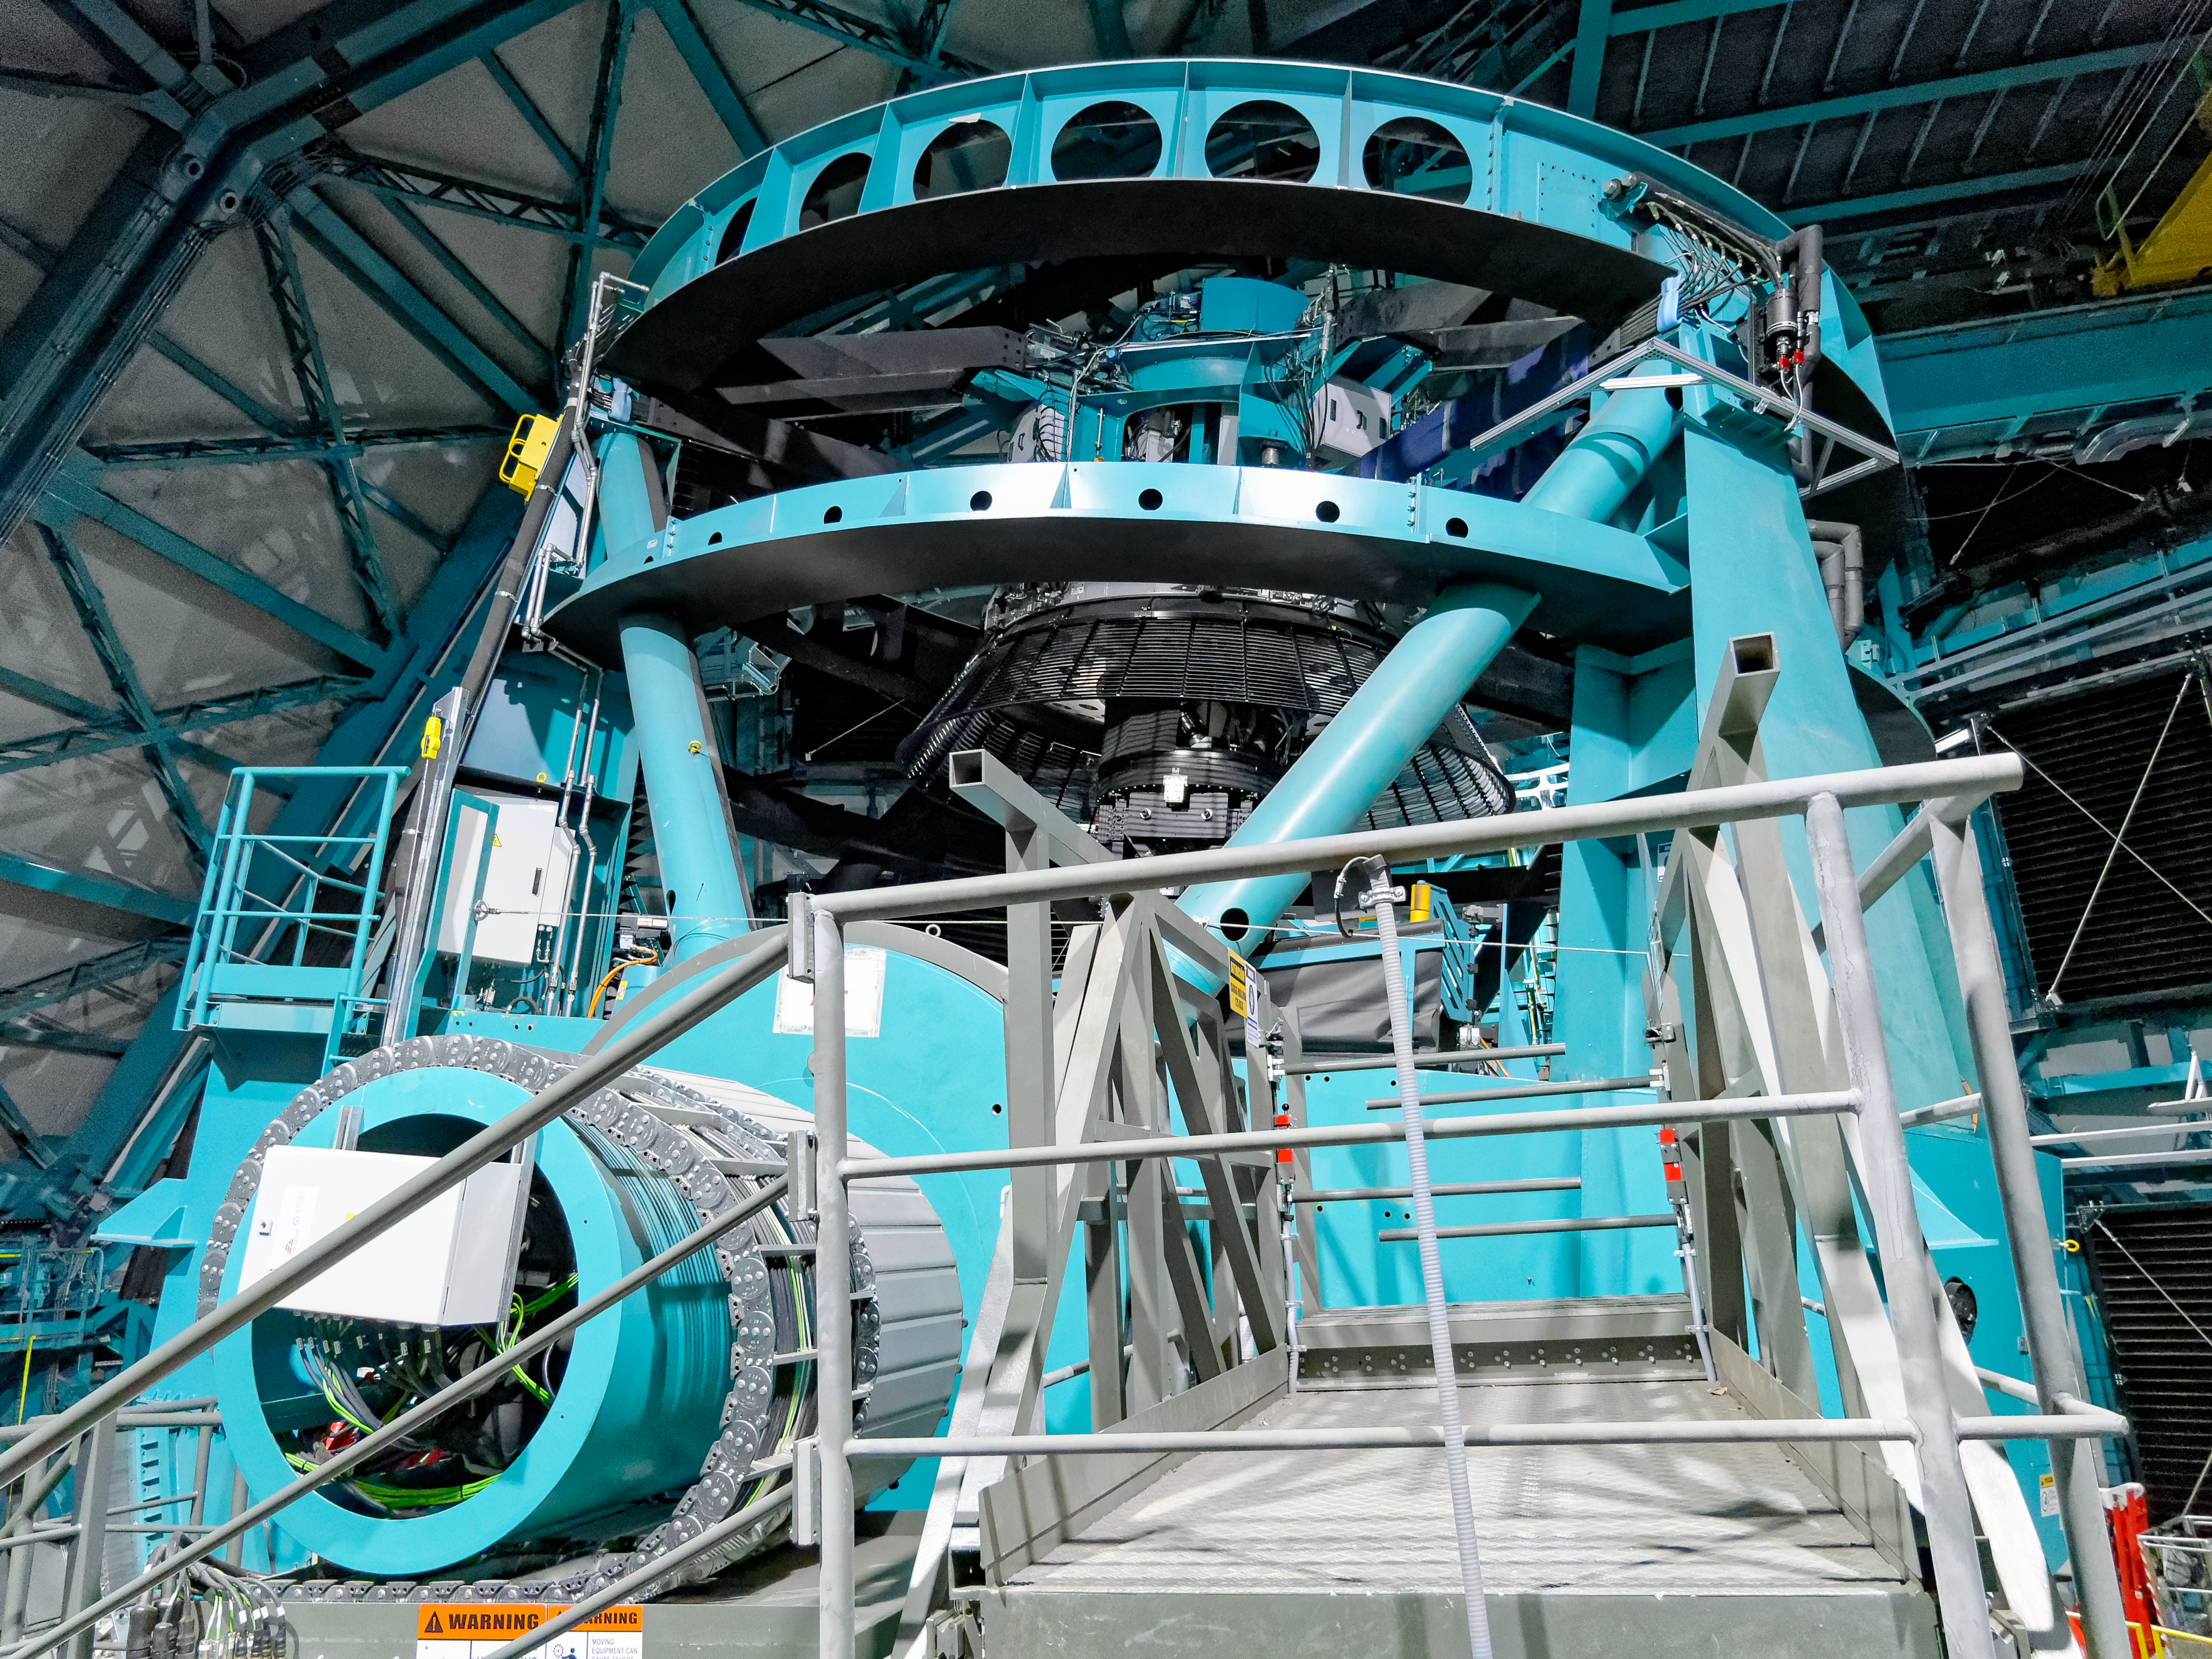

AMCR visits Rubin

The AURA Management Council for the Rubin Observatory (AMCR) visits Vera C. Rubin Observatory on 29 November 2023.

Credit: RubinObs/NOIRLab/SLAC/NSF/DOE/AURA